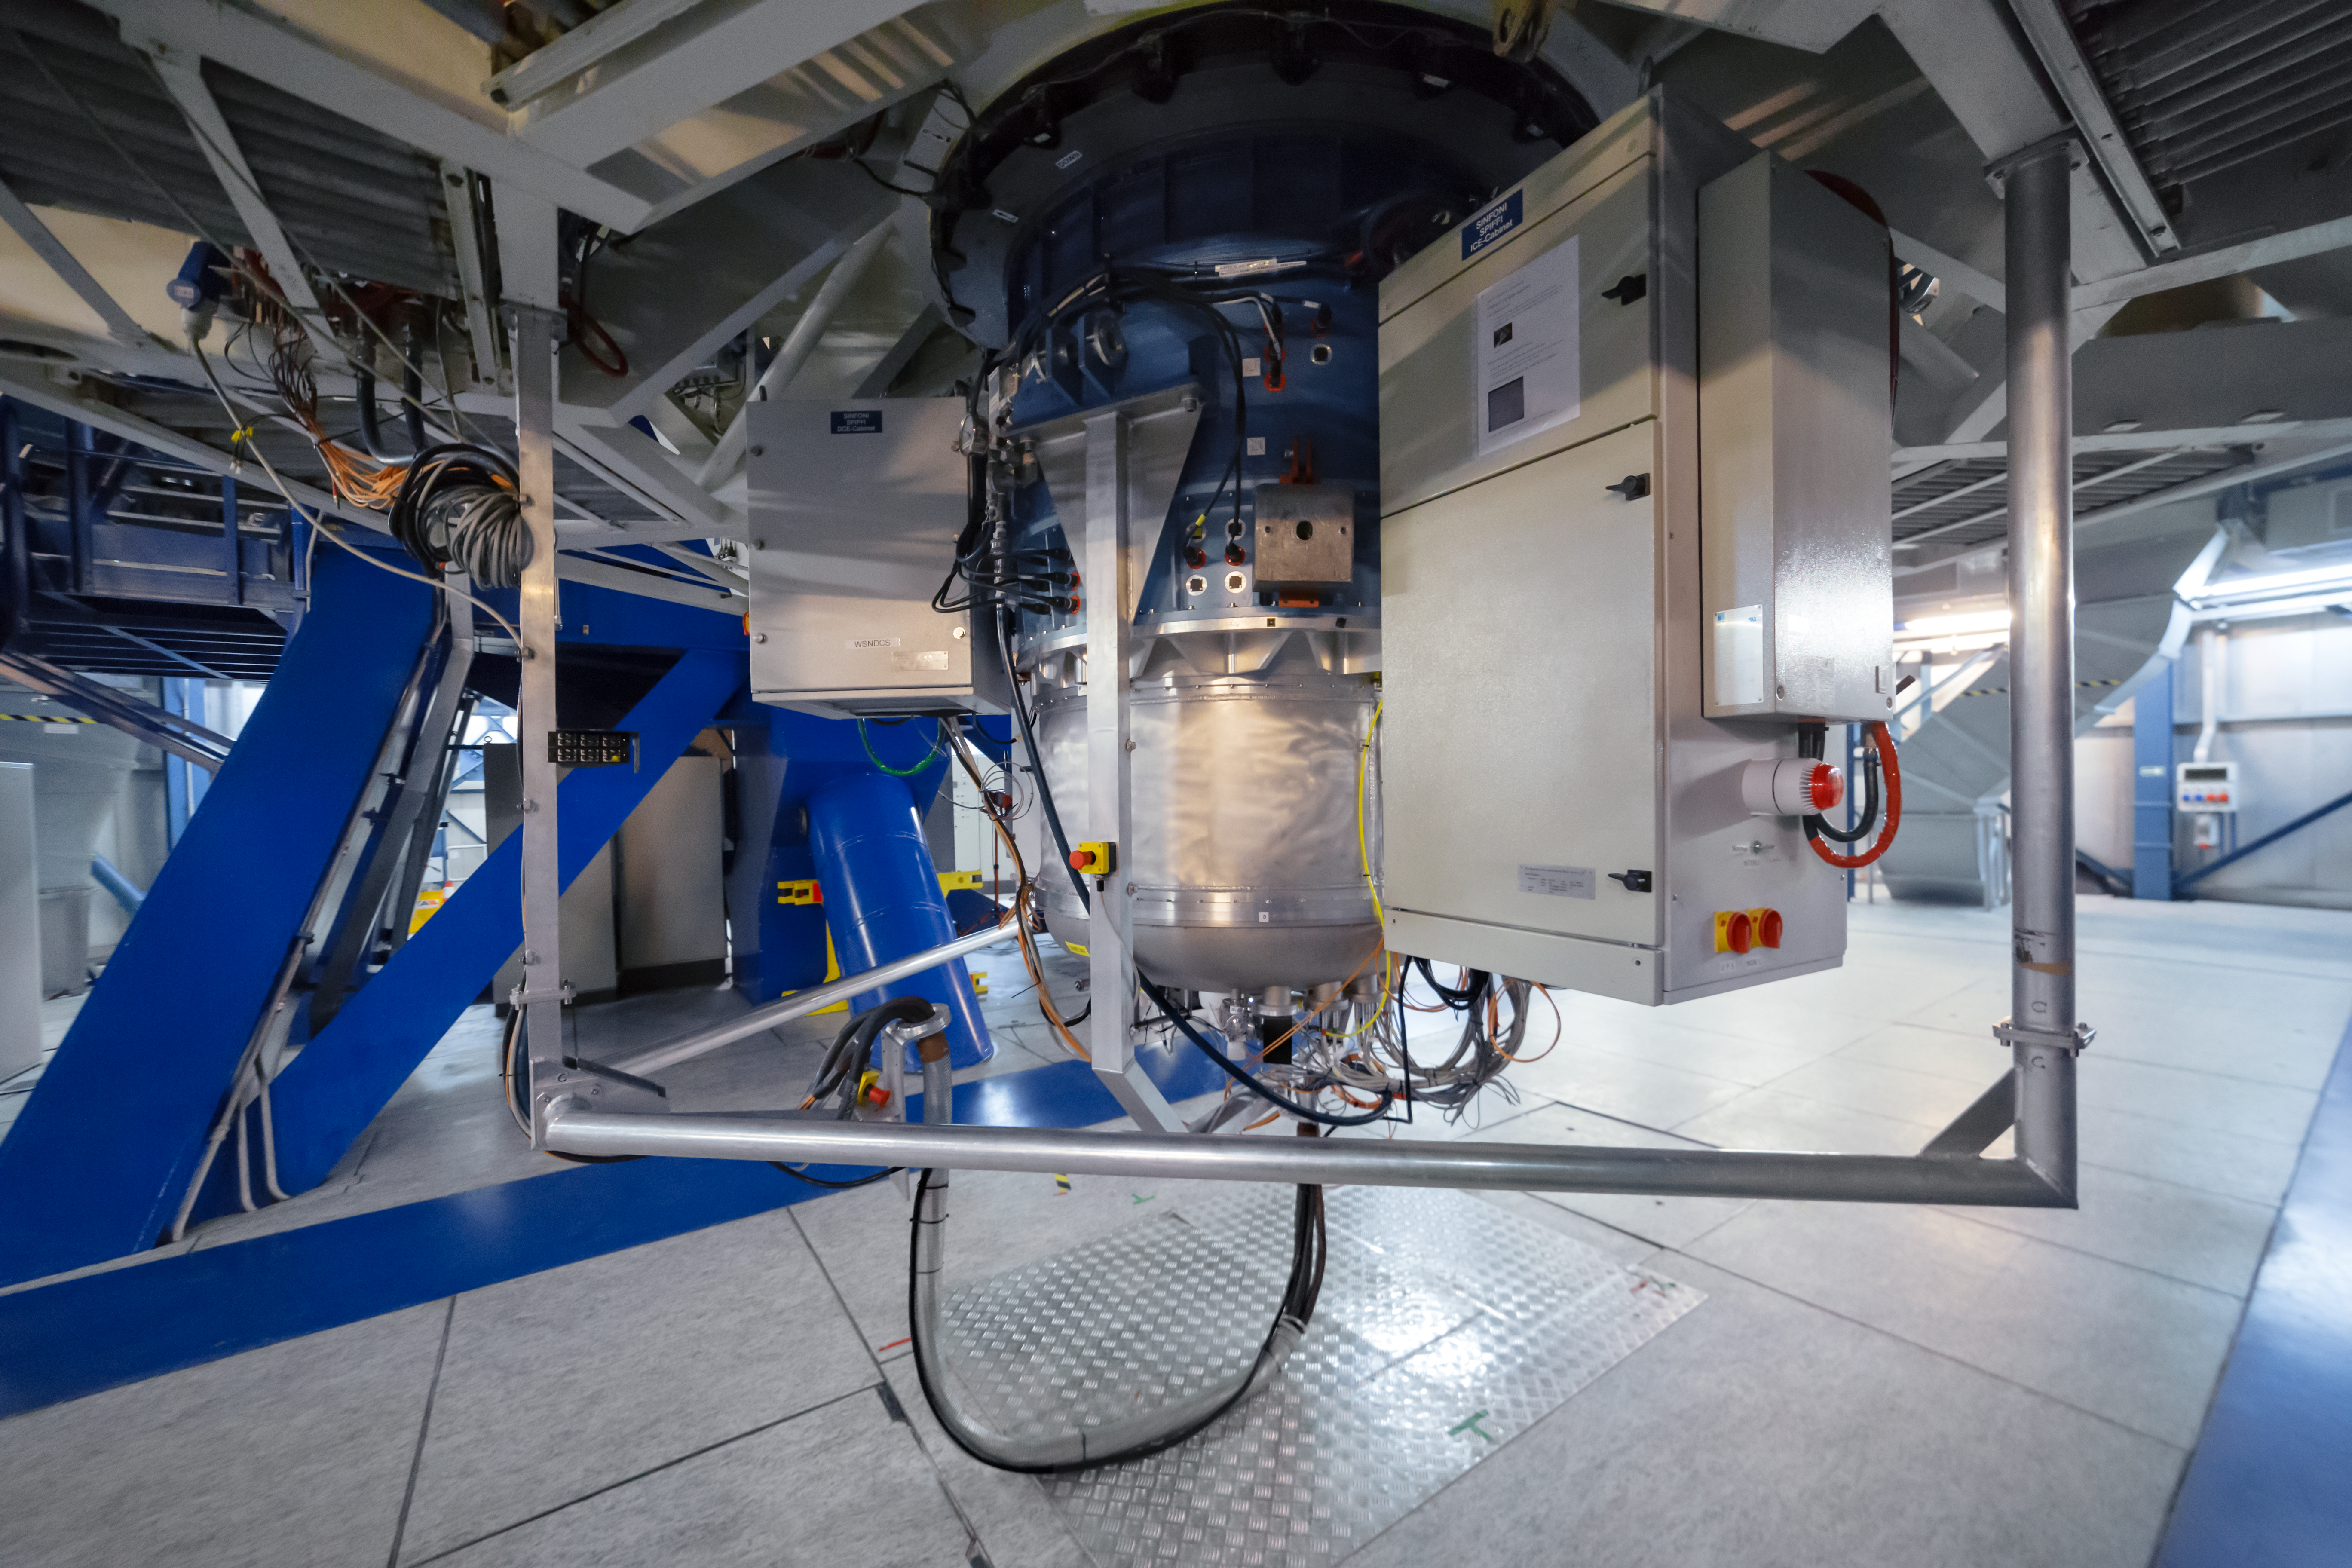

Looking SPIFFI at the VLT

SPIFFI — the acronym stands for SPectrometer for Infrared FaintField Imaging — is a very efficient infrared integral field spectrograph that makes up part of the SINFONI instrument mounted on ESO's VLT.

Credit: ESO/P. Horálek